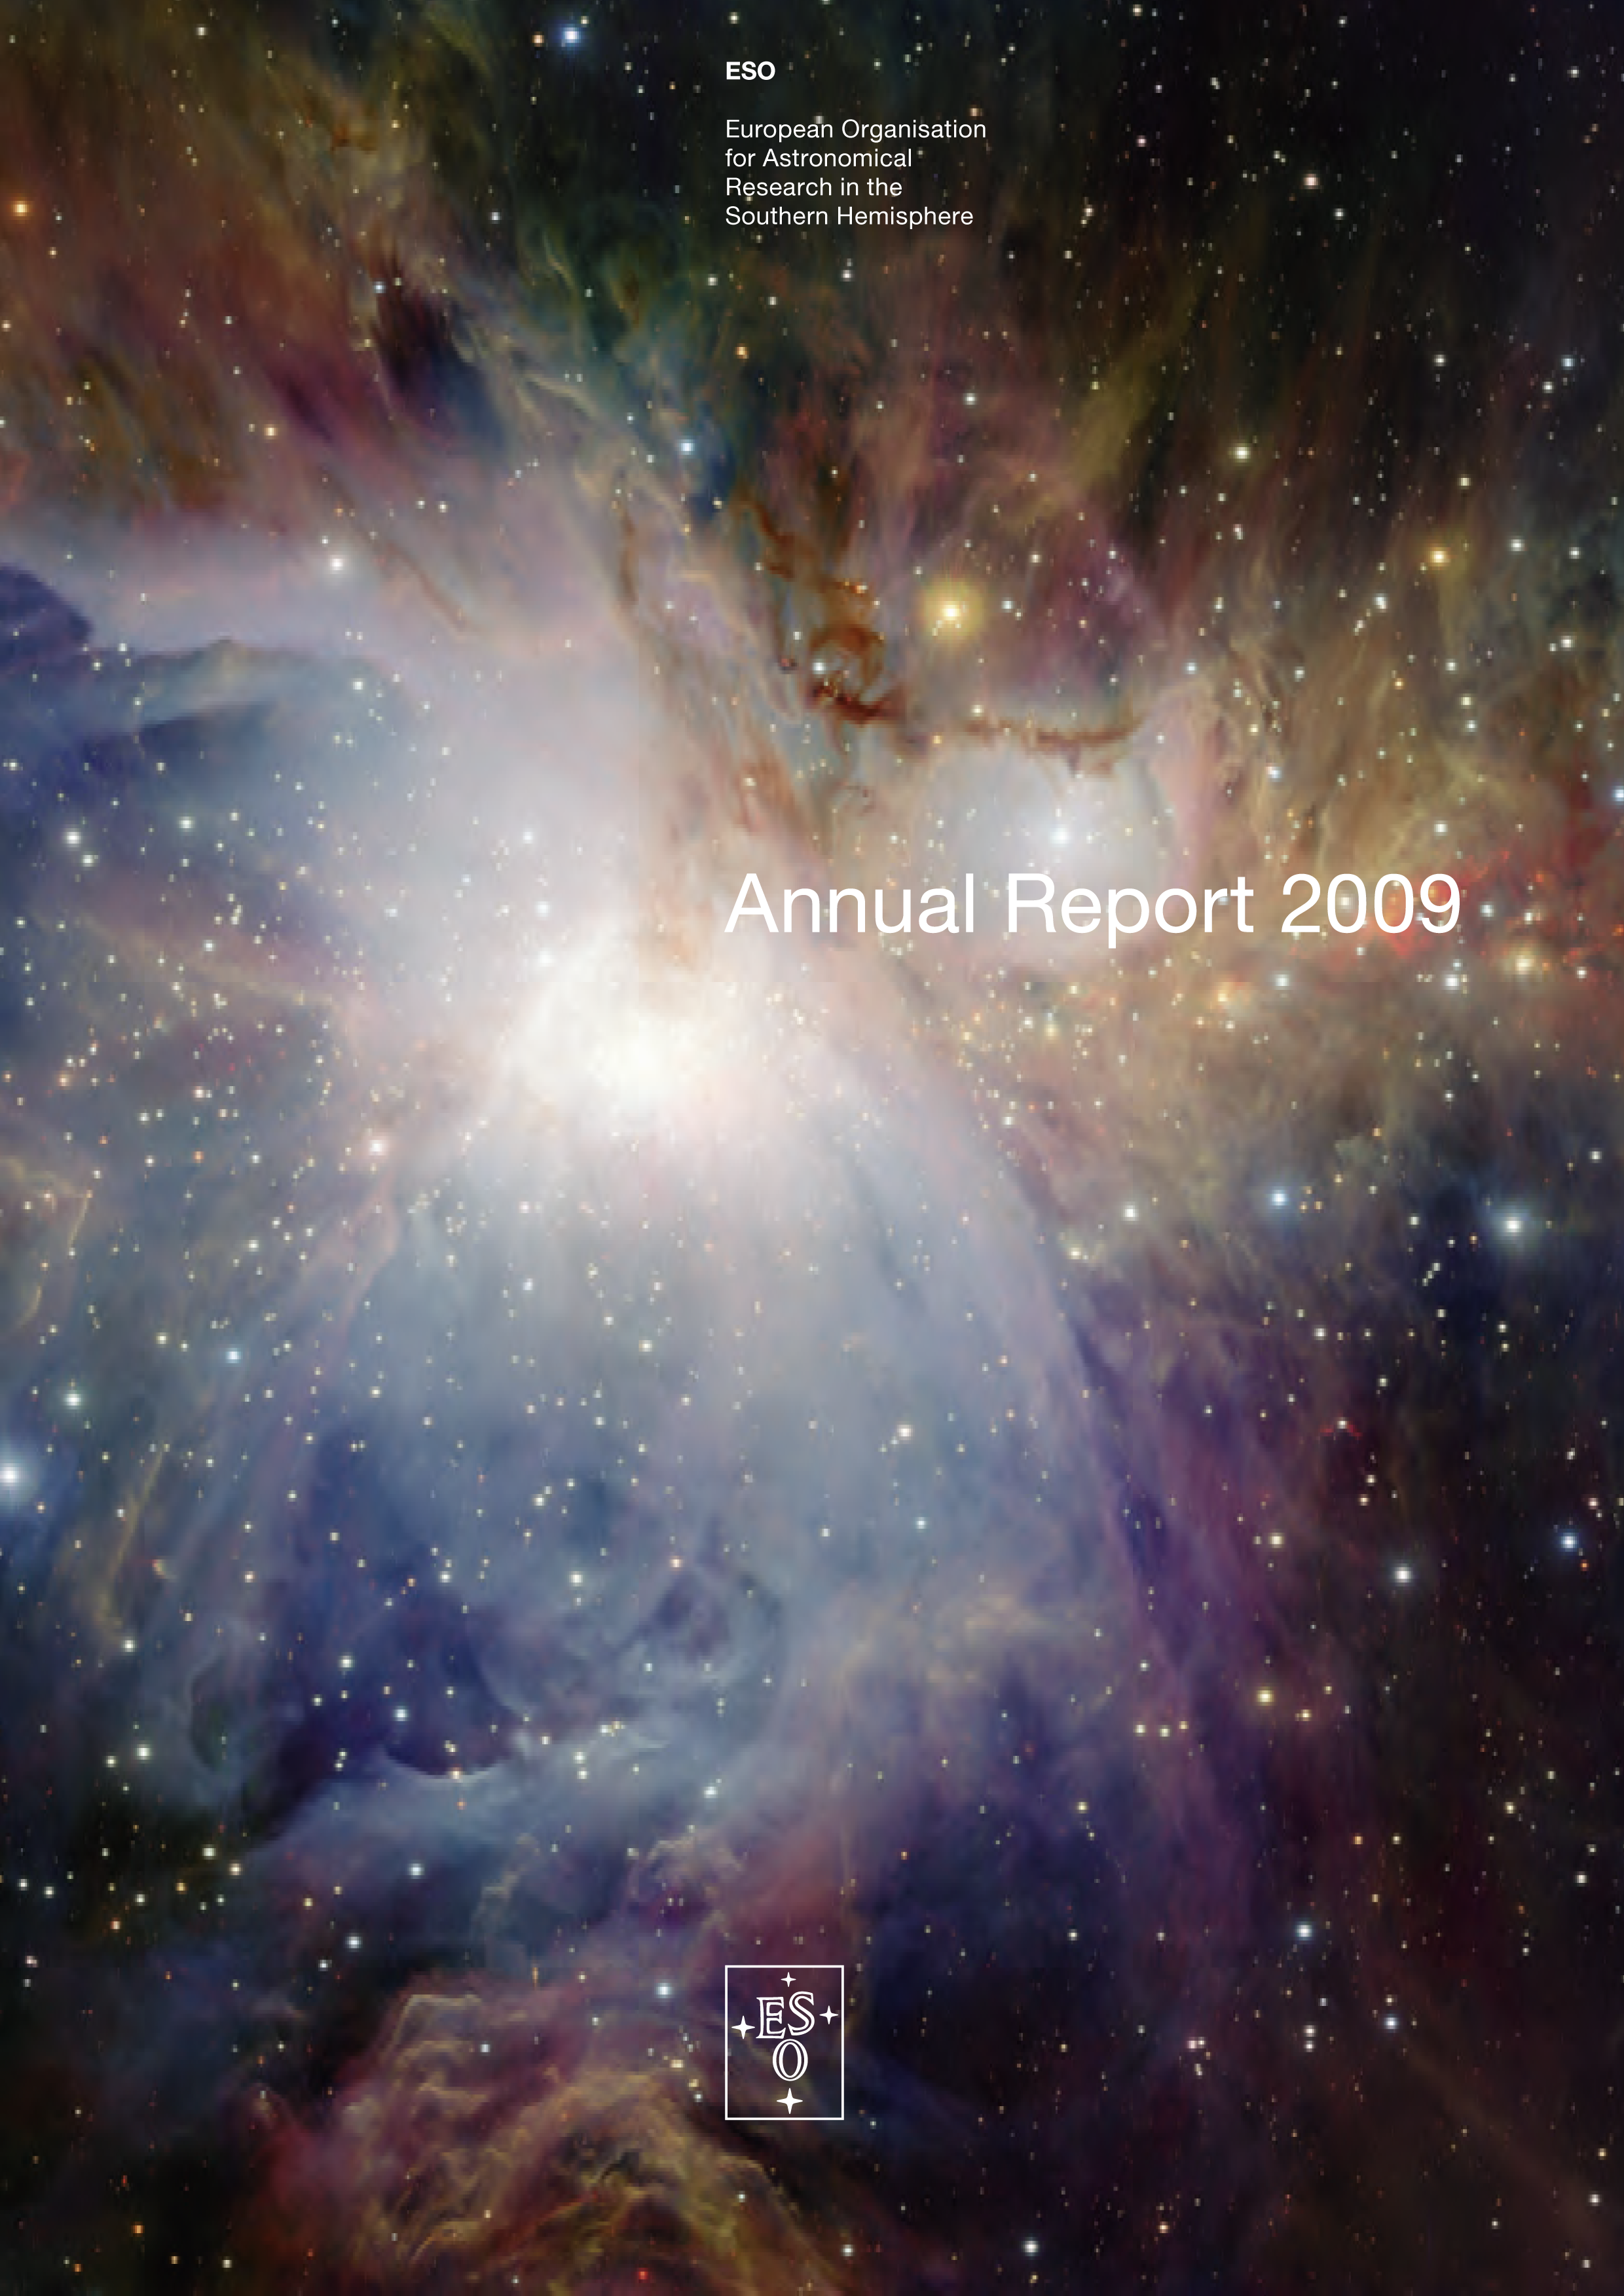

Cover of the ESO Annual Report 2009

Credit: ESO